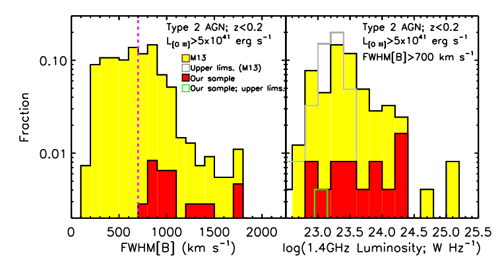

Galaxy-wide Outflows, Powered by Supermassive Black Holes, Common Among Quasars

Left: Distribution of the emission-line widths (a proxy for gas velocity) of both the overall population of luminous quasars (yellow histogram) and the sample studied here (red histogram). Around half the luminous quasars in the parent population show very high gas velocities (> 700 kilometers per second). The 16 objects studied here were selected from this population. Right: Similar histograms show that the radio luminosities of the quasars studied here are representative of the parent population.

Credit: International Gemini Observatory/NOIRLab/NSF/AURA